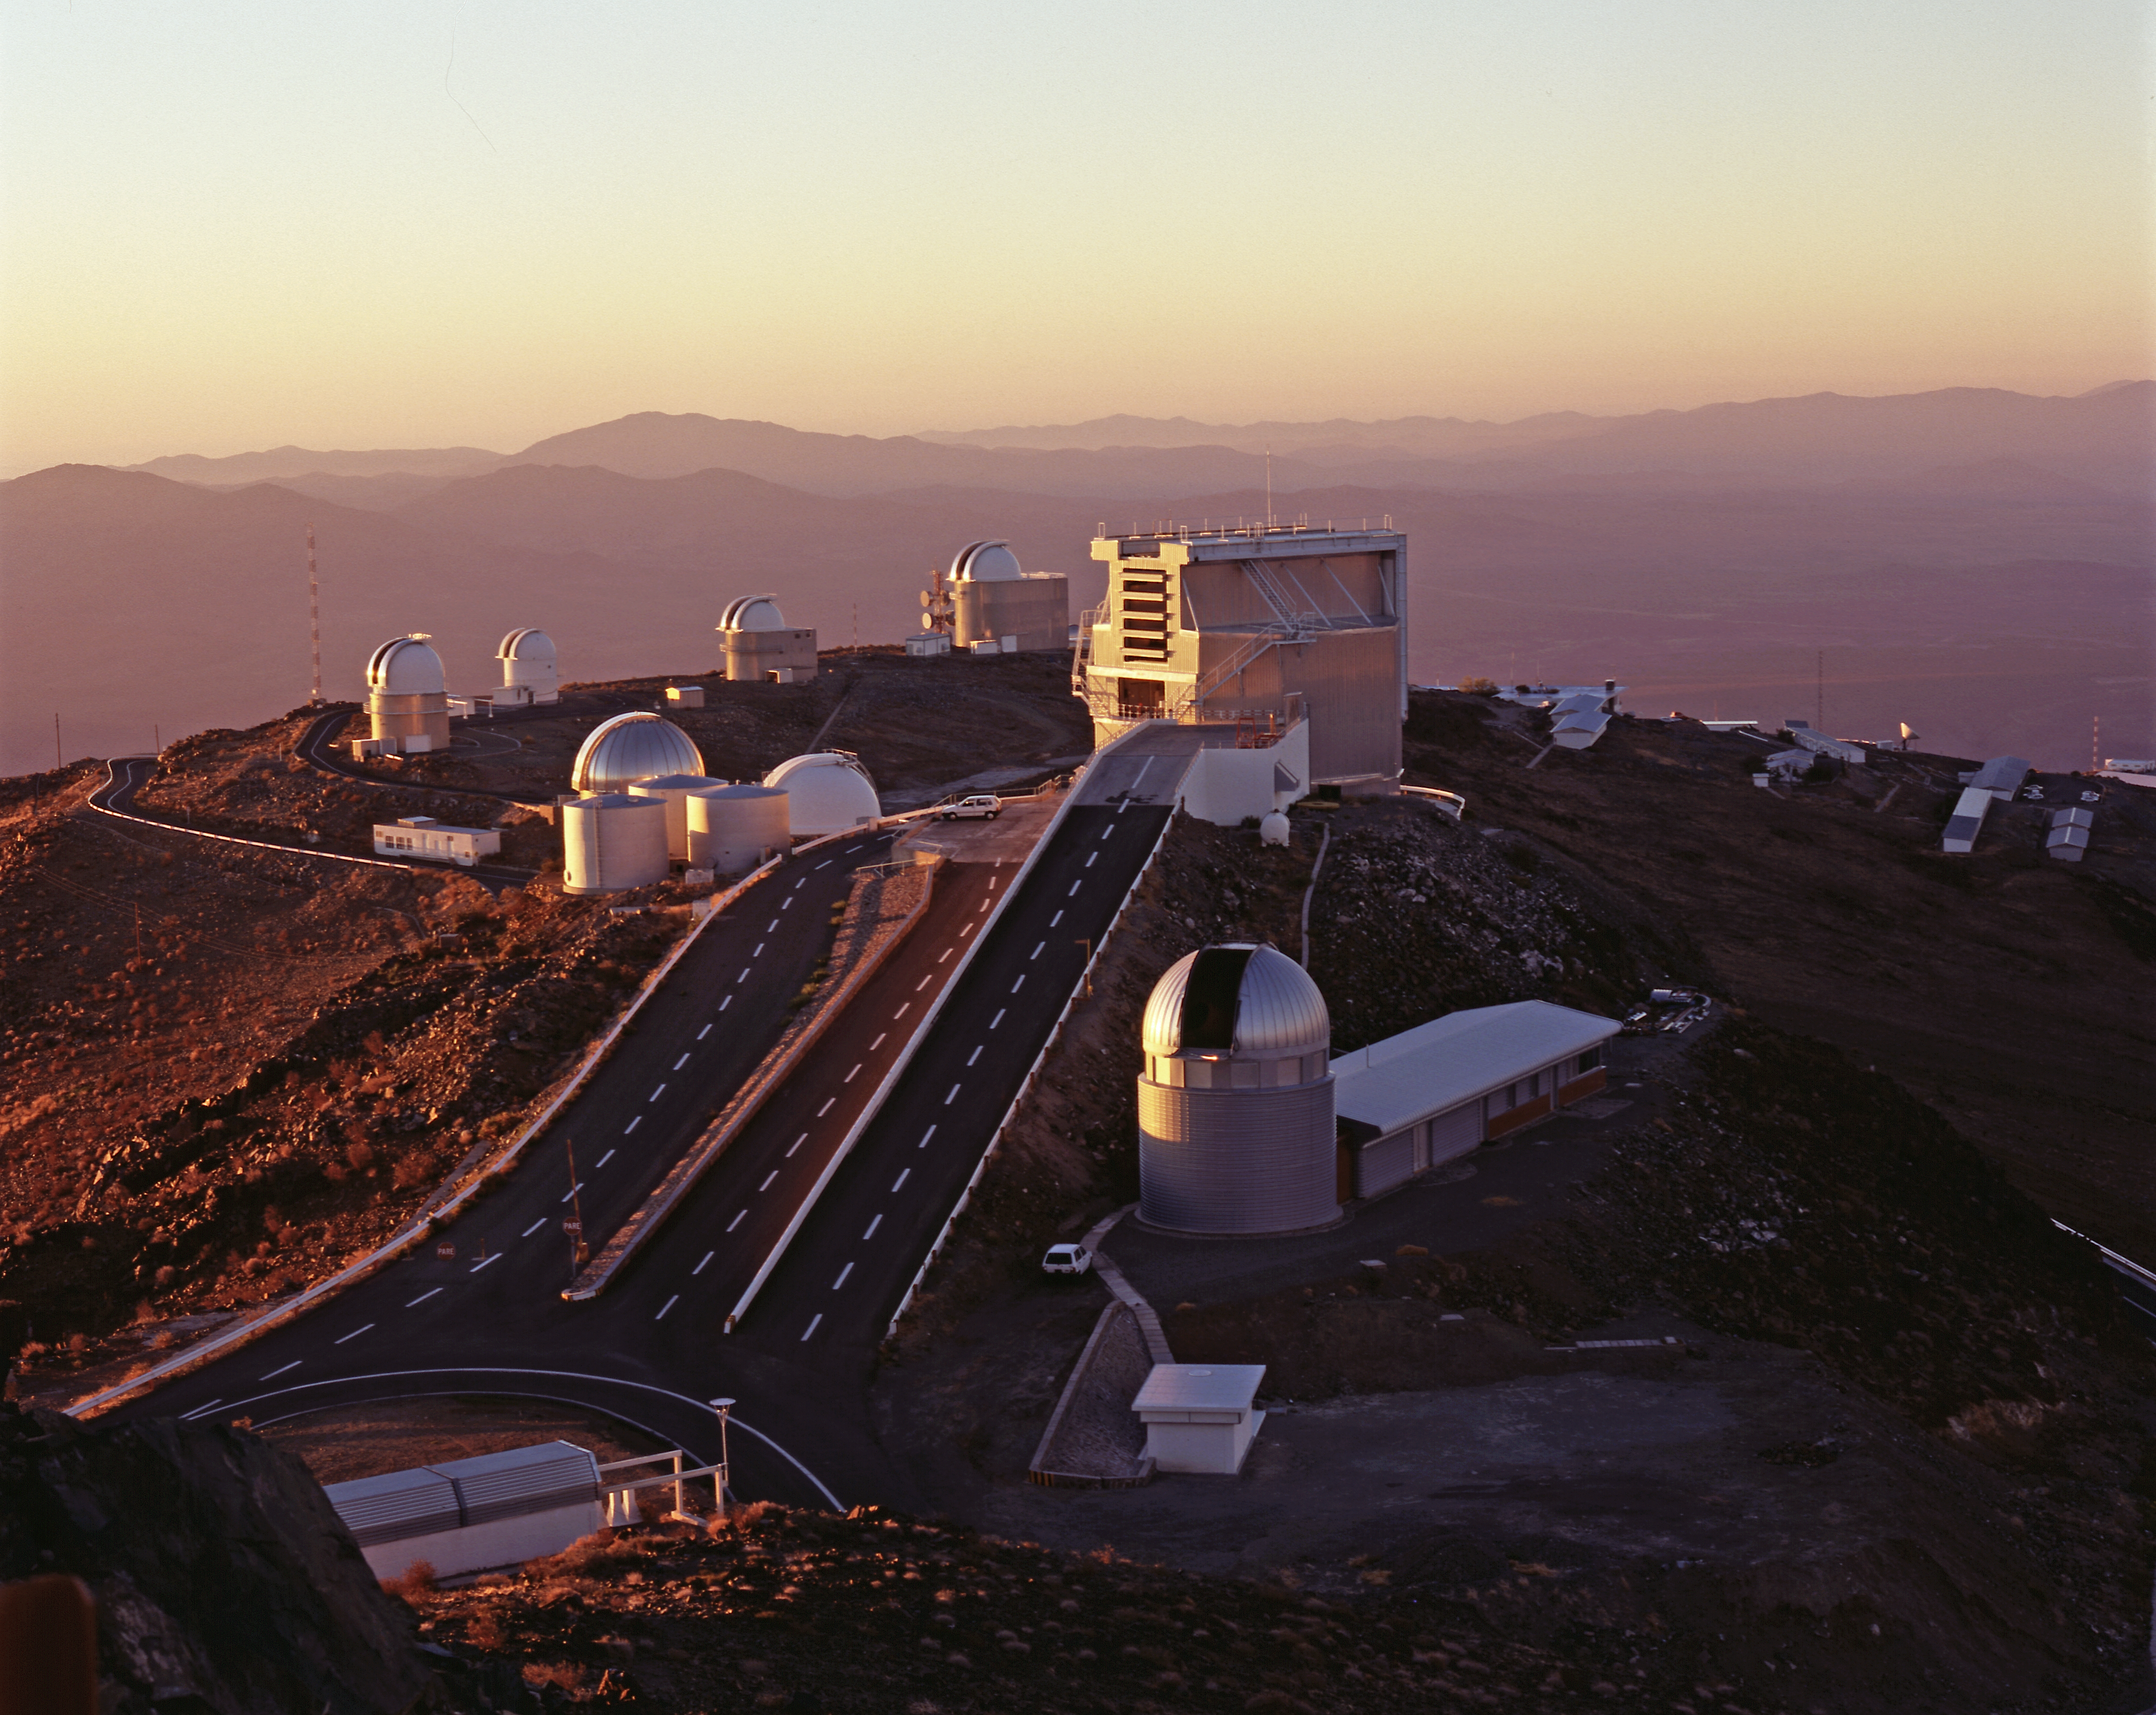

La Silla - evening

Evening view of La Silla at the moment of "telescope start-up". The dome of the Swiss 1.2-m Leonhard Euler Telescope and the adjacent building are seen in the foreground, immediately to the right of the ramp leading to the ESO 3.6-m New Technology Telescope (NTT) in its octogonal enclosure.

Credit: ESO/H.Zodet